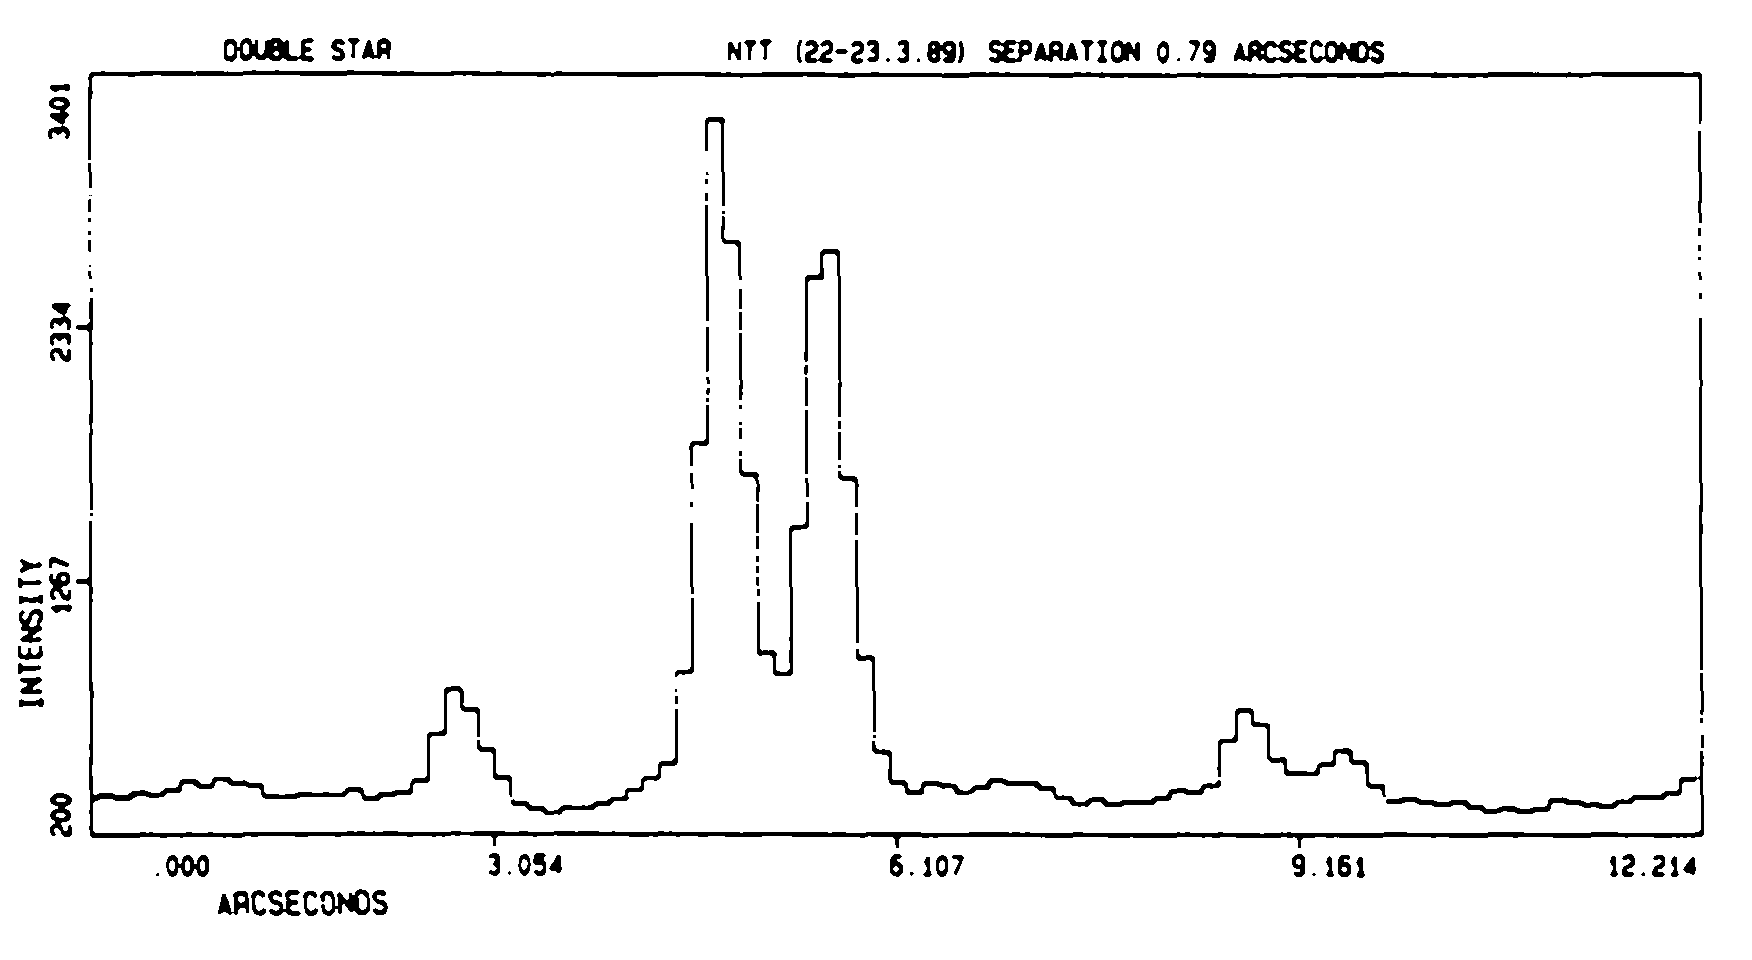

Very sharp images with the ESO NTT at "first light''

Very sharp images with the ESO NTT at `"first light''. On the night of "first light'' for the ESO New Technology Telescope on La Silla (March 22 - 23, 1989), its excellent performance was impressively demonstrated. The "seeing'' (smearing of the stellar images due to atmospheric turbulence) was about the best ever recorded with a ground-based optical telescope; it varied between 0.36 and 0.50 arcseconds. The CCD images were immediately transmitted by satellite link to the ESO Headquarters in Garching.

Credit: ESO